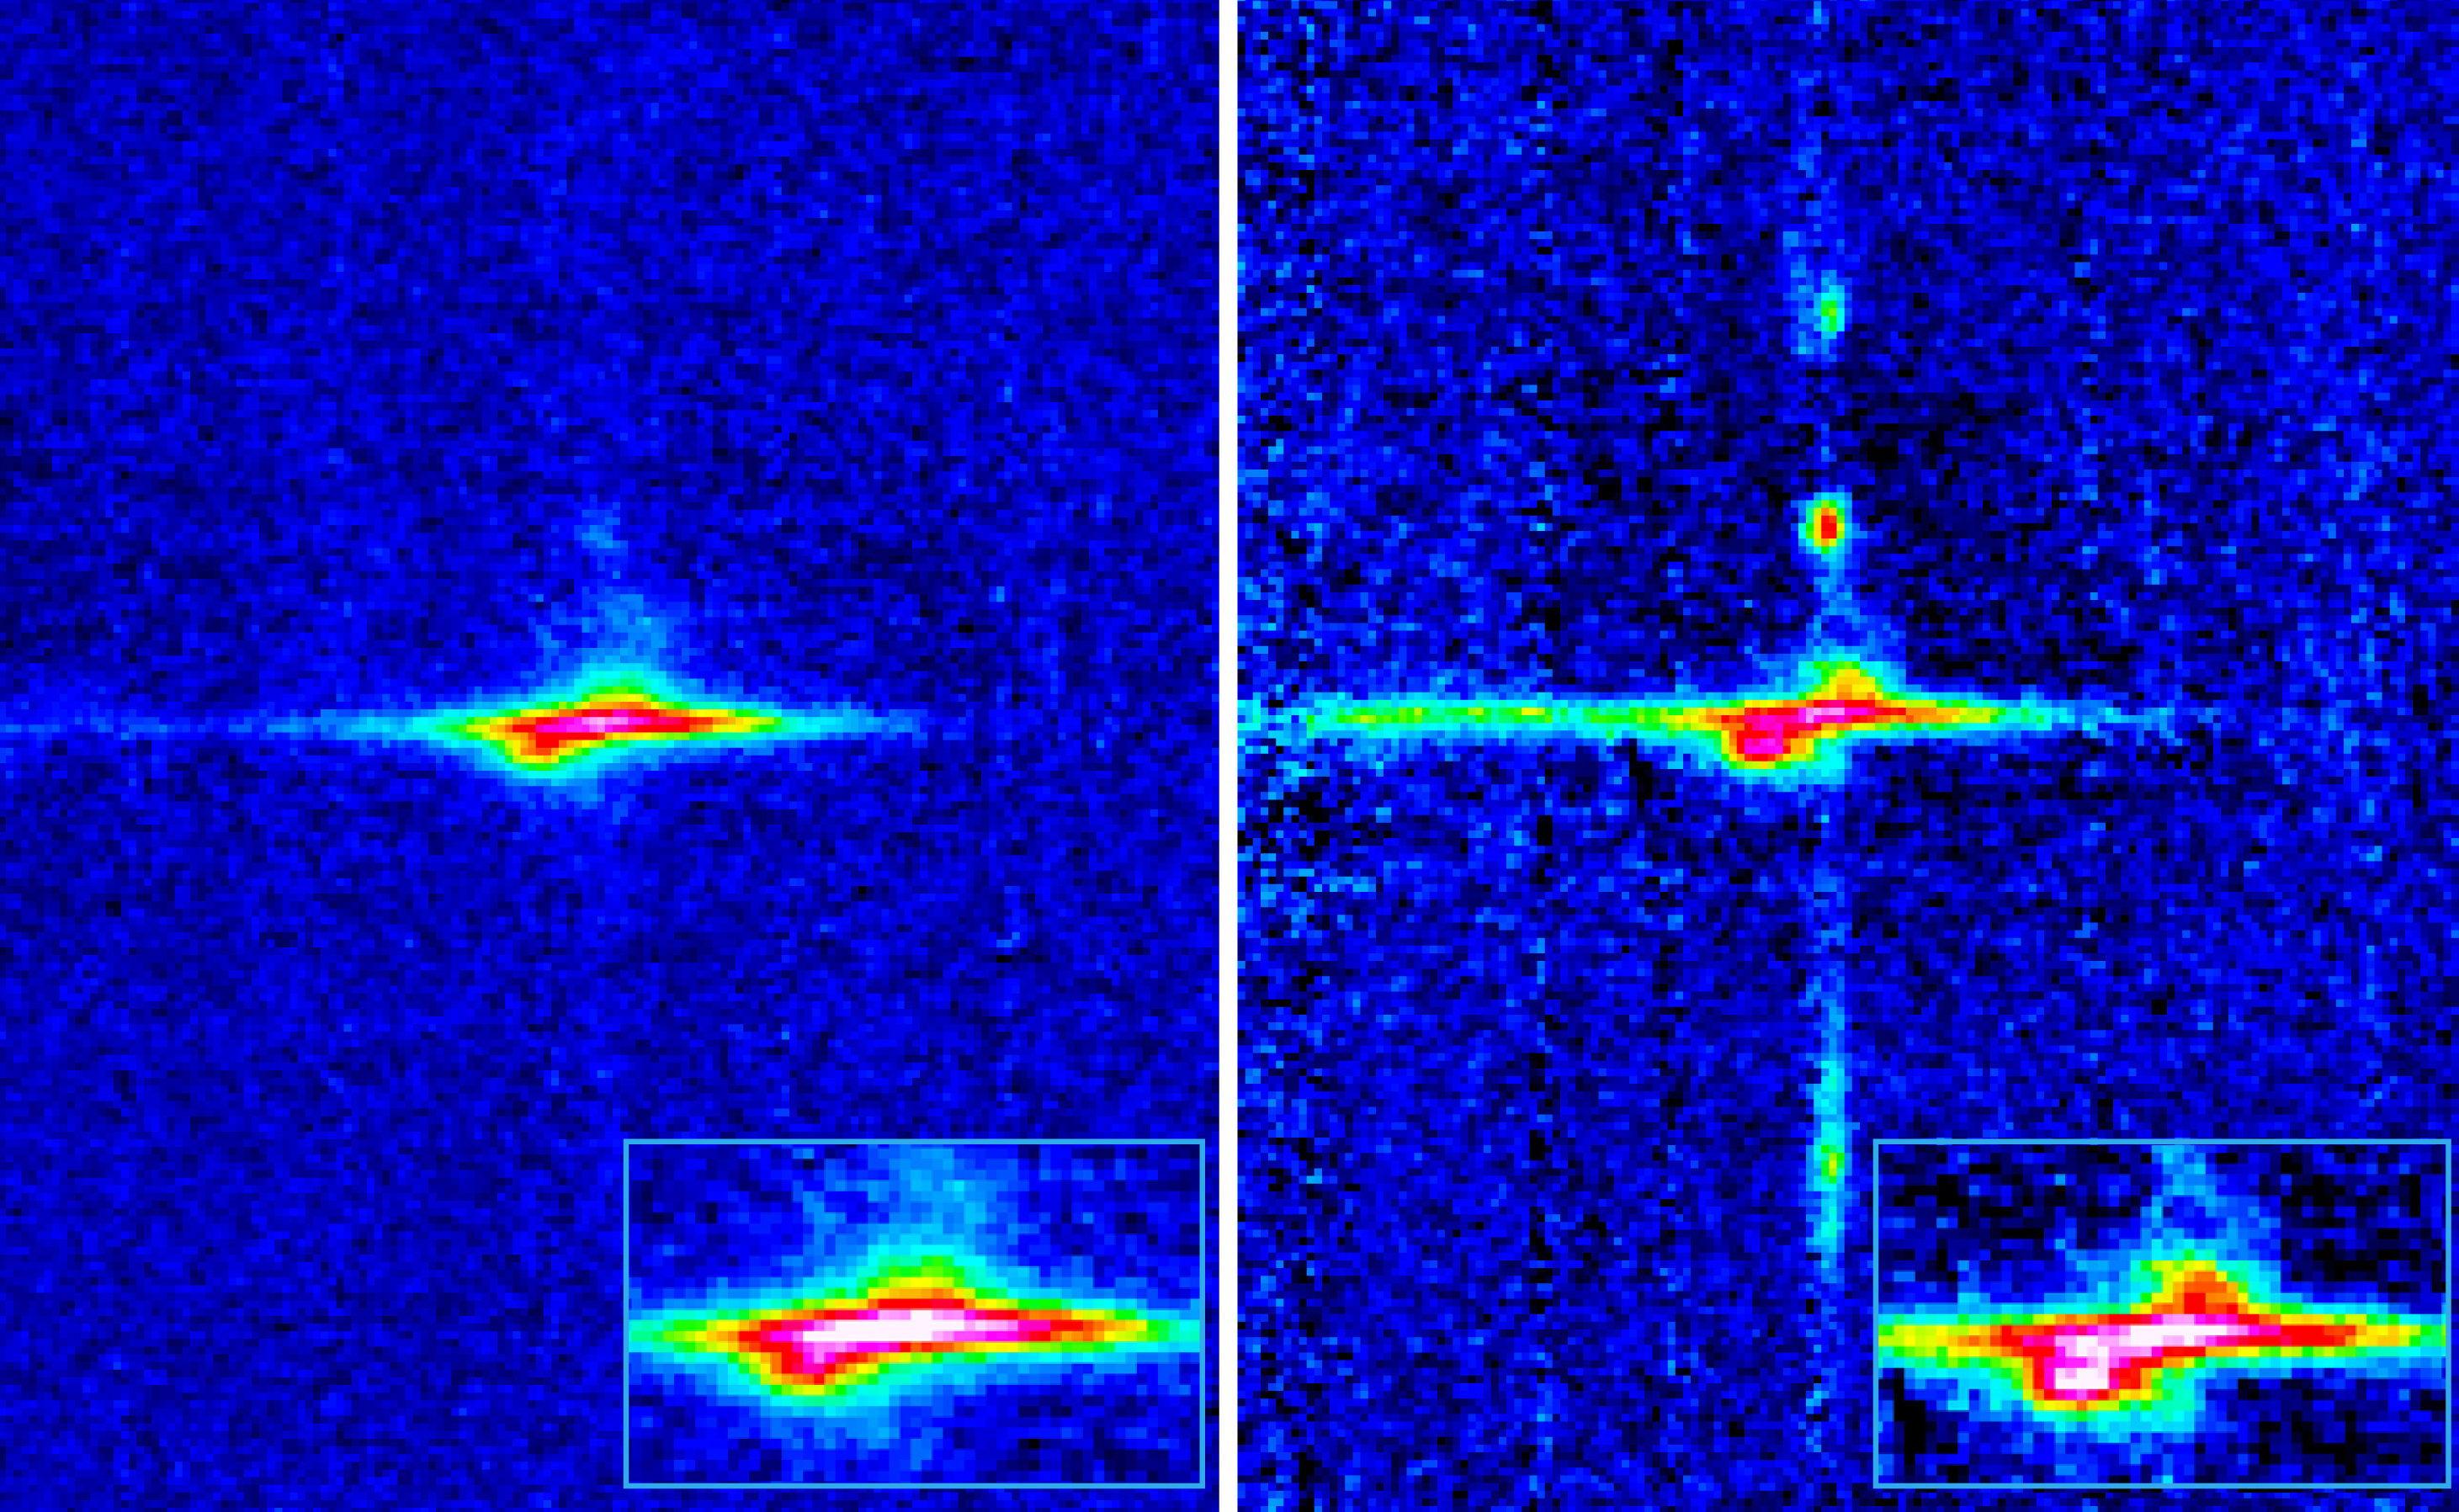

ISAAC spectrum of the centre of Centaurus A

Two wavelength regions of one of the infrared ISAAC spectra of the center of Centaurus A. The direction of the long spectrograph slit is vertical and the dispersion (wavelength) direction is horizontal; longer wavelengths are towards the right. The two emission lines shown originate in singly ionized Iron ([FeII]; rest wavelength 1256.68 nm) and in Hydrogen (Paschen-Beta; 1281.81 nm) and both are clearly tilted. This is due to the rapid rotation of the accretion disk surrounding the supermassive black hole in the center of the galaxy. The light from the receding edge of the disk is Doppler-shifted towards the red (to the right) and the light from the part of the disk approaching us is shifted to the left. This may be better seen in the inserted enlargements. Therefore the inclined disk shows a tilted spectrum. These motions may be represented in a rotation curve, cf. ESO Press Photo eso0109. There are other emitting areas above and below the nucleus, especially in the Paschen-Beta line.

Credit: ESO